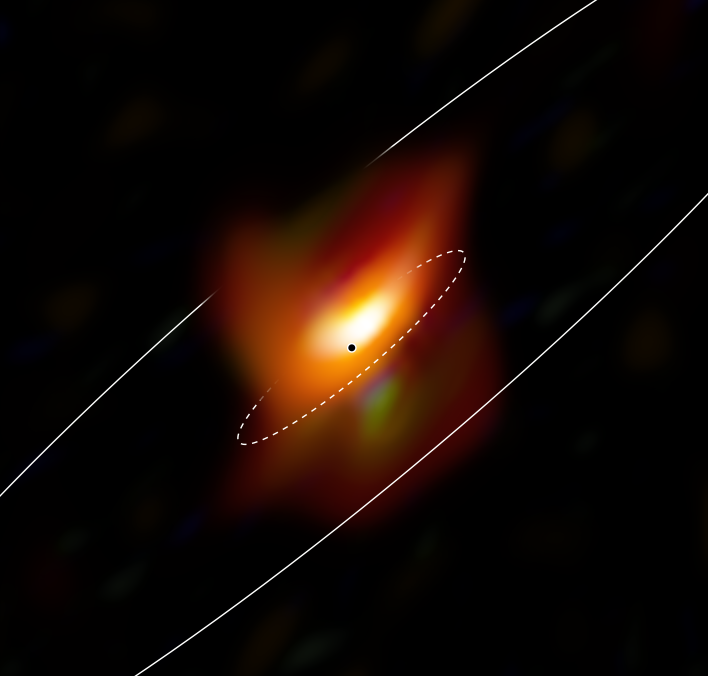

A close-up view of Messier 77’s active galactic nucleus

This image, captured with the MATISSE instrument on ESO’s Very Large Telescope Interferometer, shows the very inner region of the active galaxy Messier 77. Active galactic nuclei are extremely energetic sources powered by supermassive black holes. By making extraordinarily detailed observations of the active centre of this galaxy, a team of astronomers detected a thick ring of cosmic dust and gas hiding a supermassive black hole. The black dot shows the most probable position of the black hole, while the two ellipses show the extent, seen in projection, of the thick inner dust ring (dashed) and extended dust disc.

Credit: ESO/Jaffe, Gámez-Rosas et al.